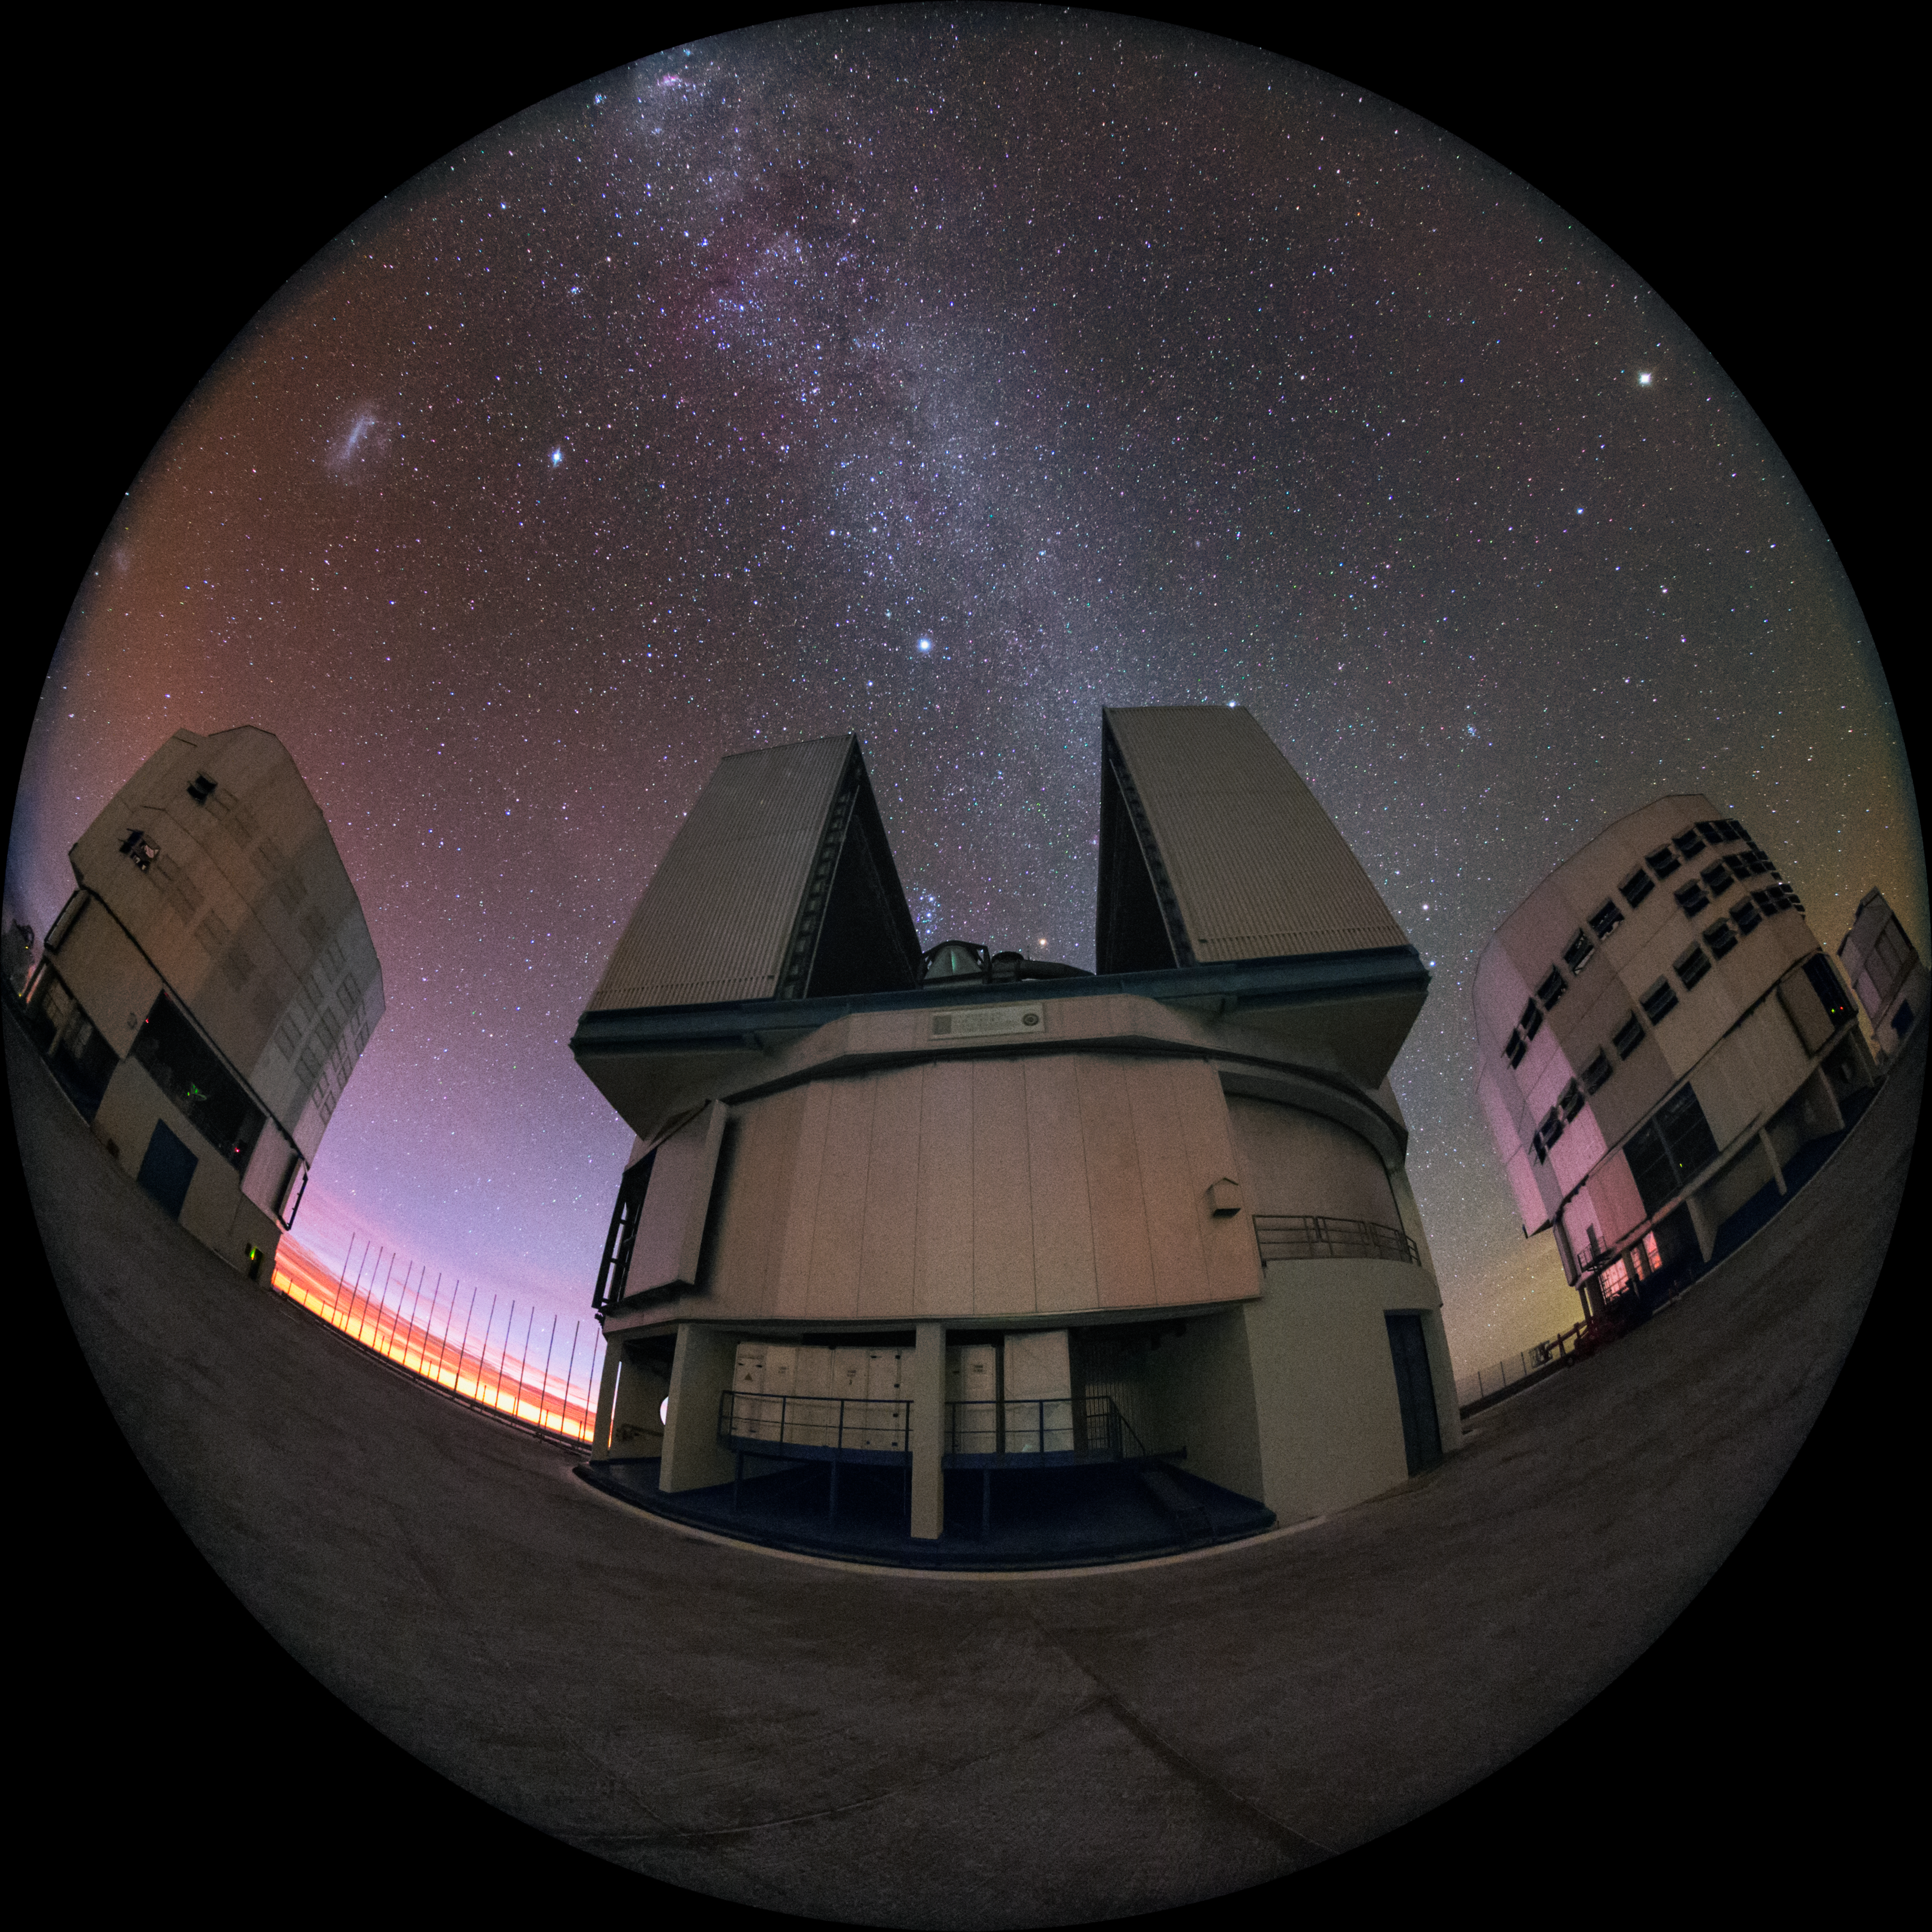

Looking out

Four behemoths make up the Unit Telescopes (UTs) of ESO's Very Large Telescope, located at Paranal Observatory in the Chilean desert. This fisheye photograph shows the UTs open and busy observing.

Such an image could be shown in planetariums worldwide, such as in the ESO Supernova Planetarium & Visitor Centre in Munich, Germany.

Credit: ESO/Y. Beletsky